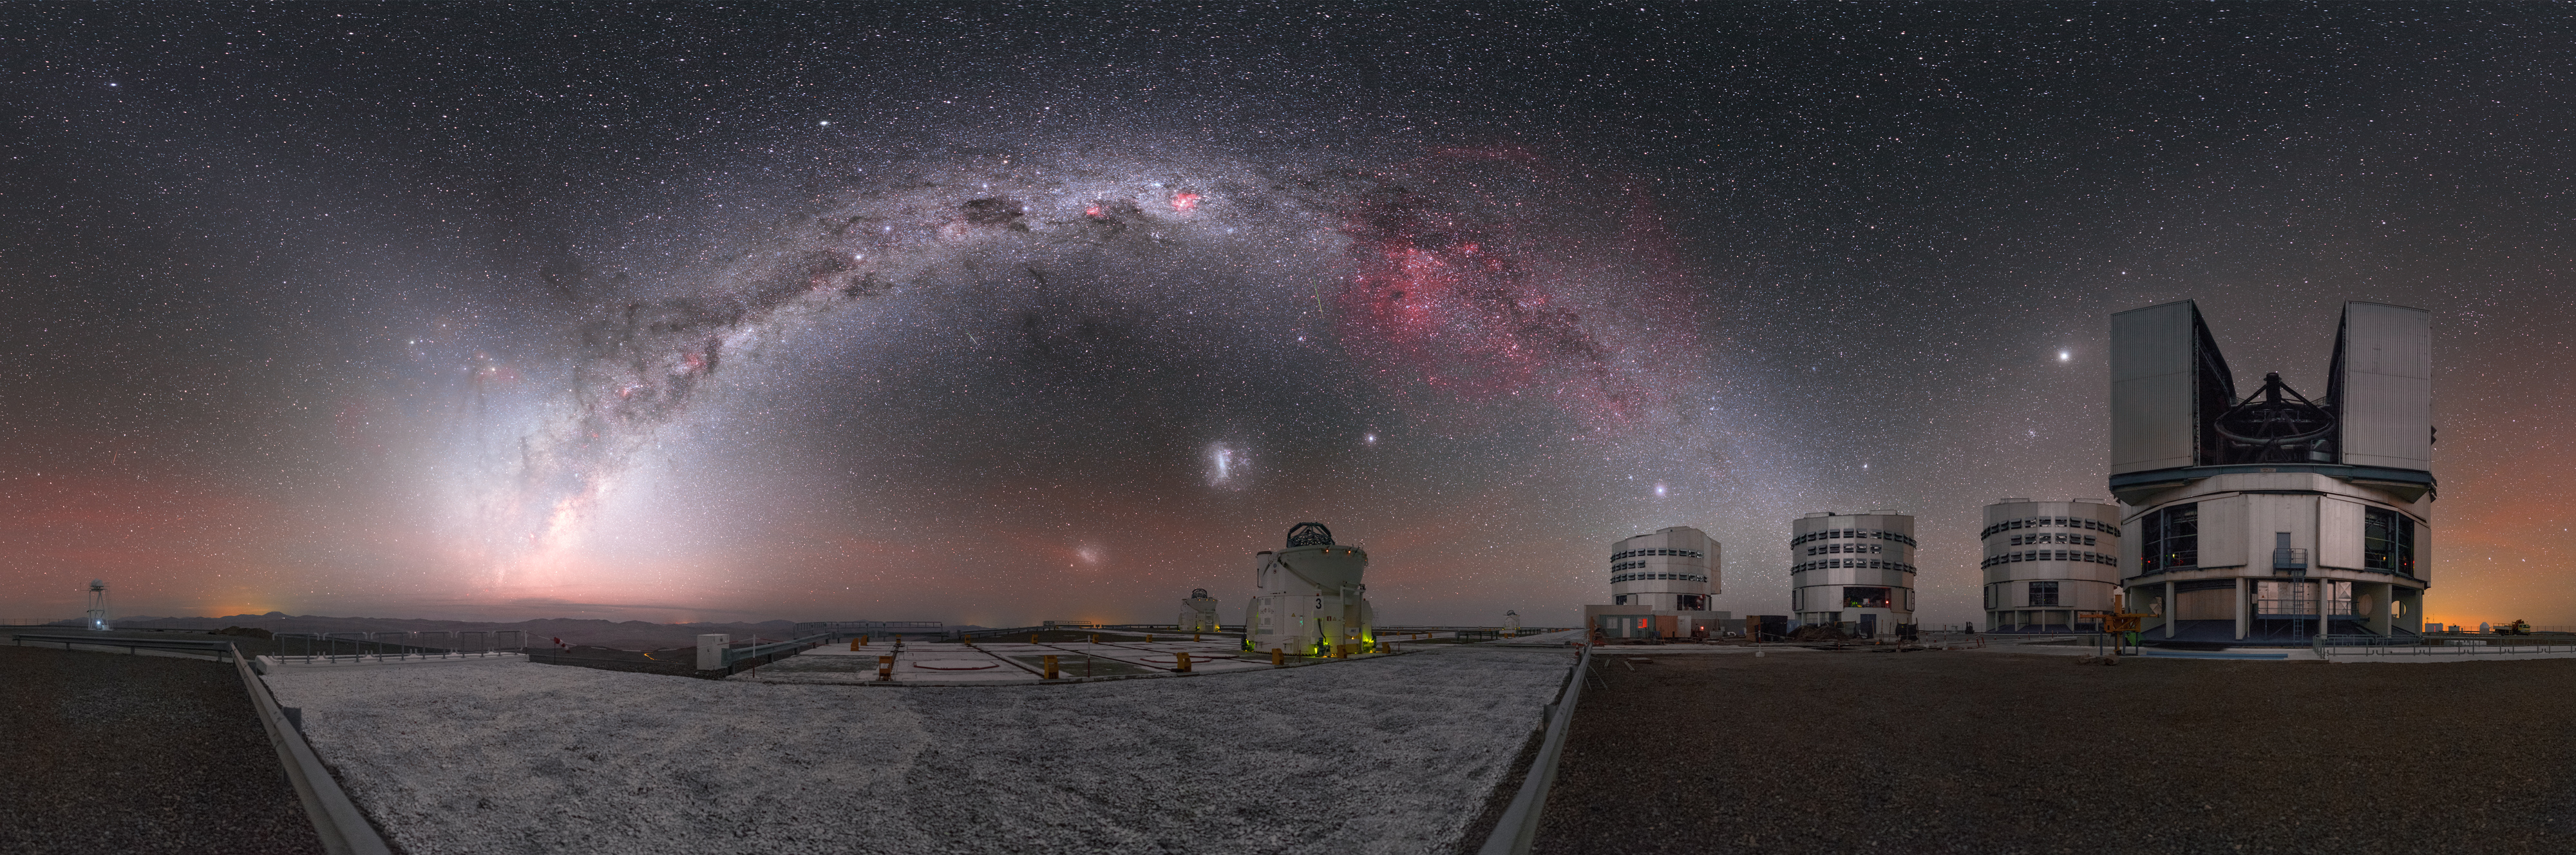

Cosmic fireworks over Paranal

In this incredible panorama, the night sky above ESO’s Very Large Telescope (VLT) displays our cosmic neighbourhood in all its glory.

The VLT is located 2635 metres above sea level at ESO’s Paranal Observatory in northern Chile. This image illustrates the importance, and the benefits, of placing astronomical telescopes in such remote places! Anyone making the long journey to the site — including ESO Photo Ambassador Petr Horálek, who captured this scene — is rewarded with a truly spectacular view.

On the right, behind the line of four 8.2-metre Unit Telescopes that together make up the VLT, the faint red and green hues of airglow can be seen illuminating the sky above the horizon. In addition zodiacal light is illuminating the sky as well. This diffuse light is caused by microscopic particles of light-scattering space dust in the plane of the Solar System.

While these features are beautiful, the most striking element of this image is undeniably the arc of the Milky Way. The bright arch of our home galaxy is peppered with dark filaments of dust, which absorb and obscure the light from the stars behind them, and bright patches where new stars are forming.

Just beneath the Milky Way lie two of our small galactic neighbours, the Large and Small Magellanic Clouds, and beneath them sit two of the VLT’s smaller 1.8-metre Auxiliary Telescopes.

Credit: P. Horálek/ESO